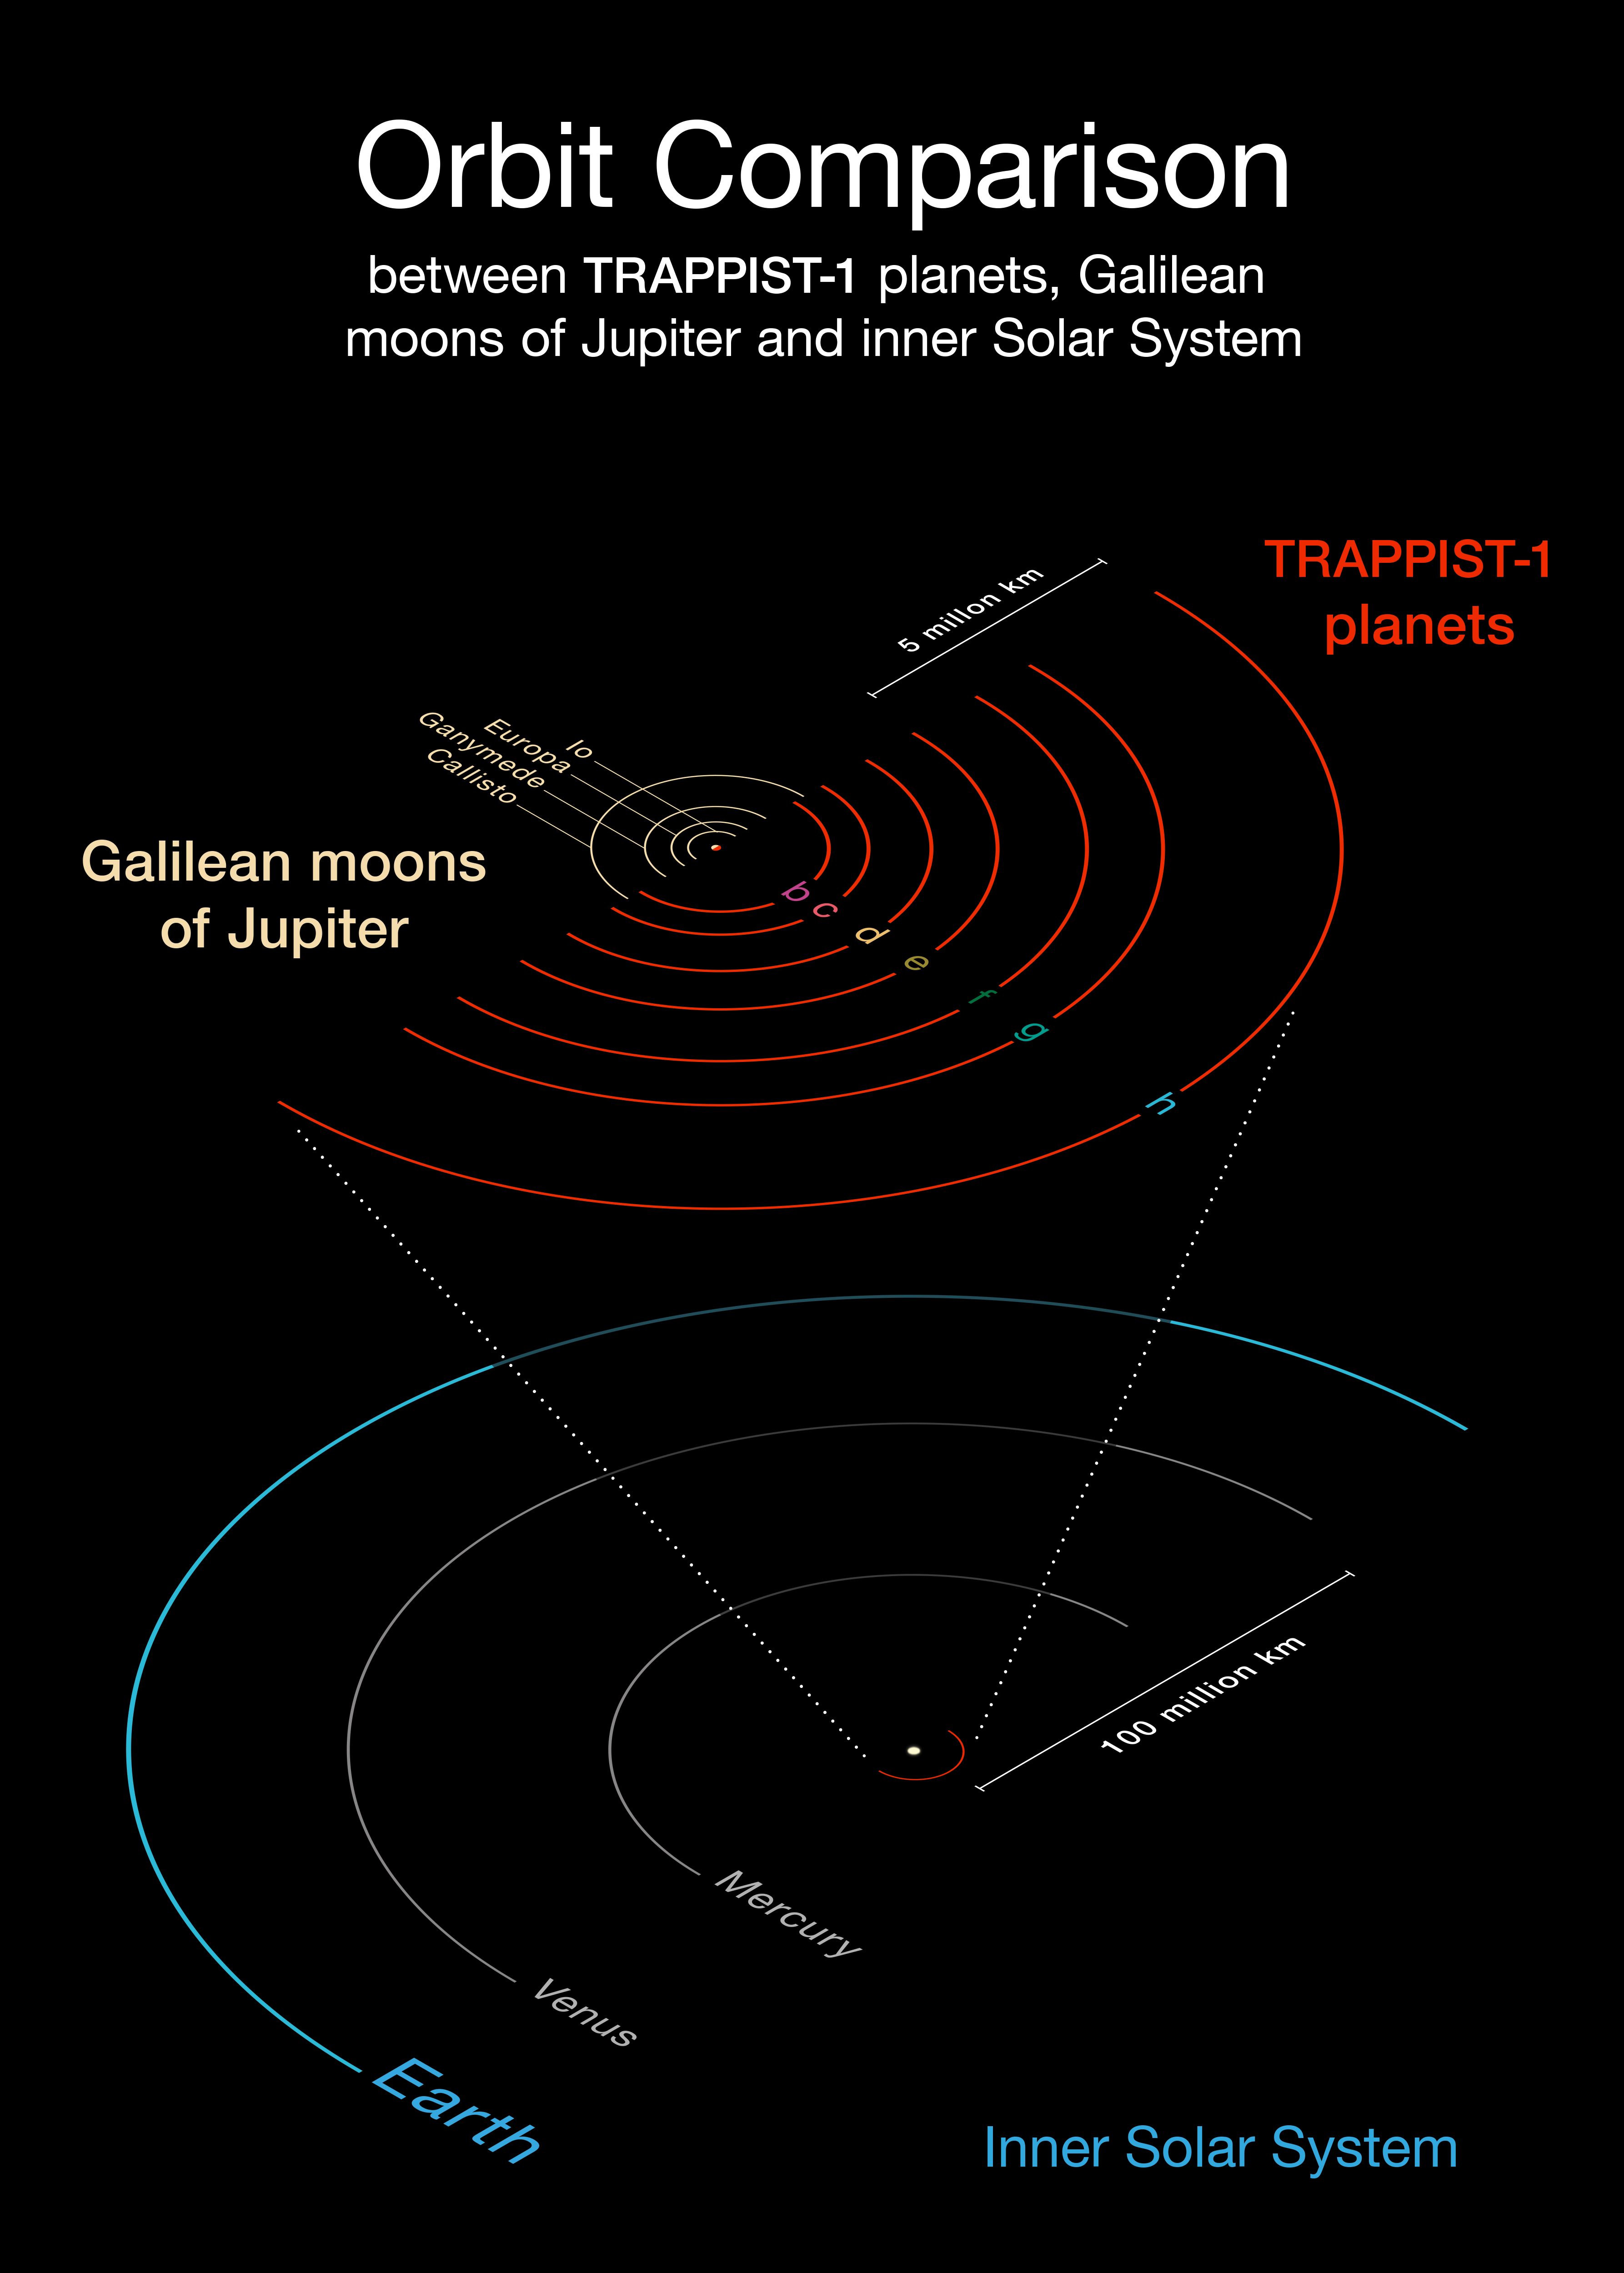

Comparison of the TRAPPIST-1 system with the inner Solar System and the Galilean moons of Jupiter

This diagram compares the orbits of the newly-discovered planets around the faint red star TRAPPIST-1 with the Galilean moons of Jupiter and the inner Solar System. All the planets found around TRAPPIST-1 orbit much closer to their star than Mercury is to the Sun, but as their star is far fainter, they are exposed to similar levels of irradiation as Venus, Earth and Mars in the Solar System.

Credit: ESO/O. Furtak